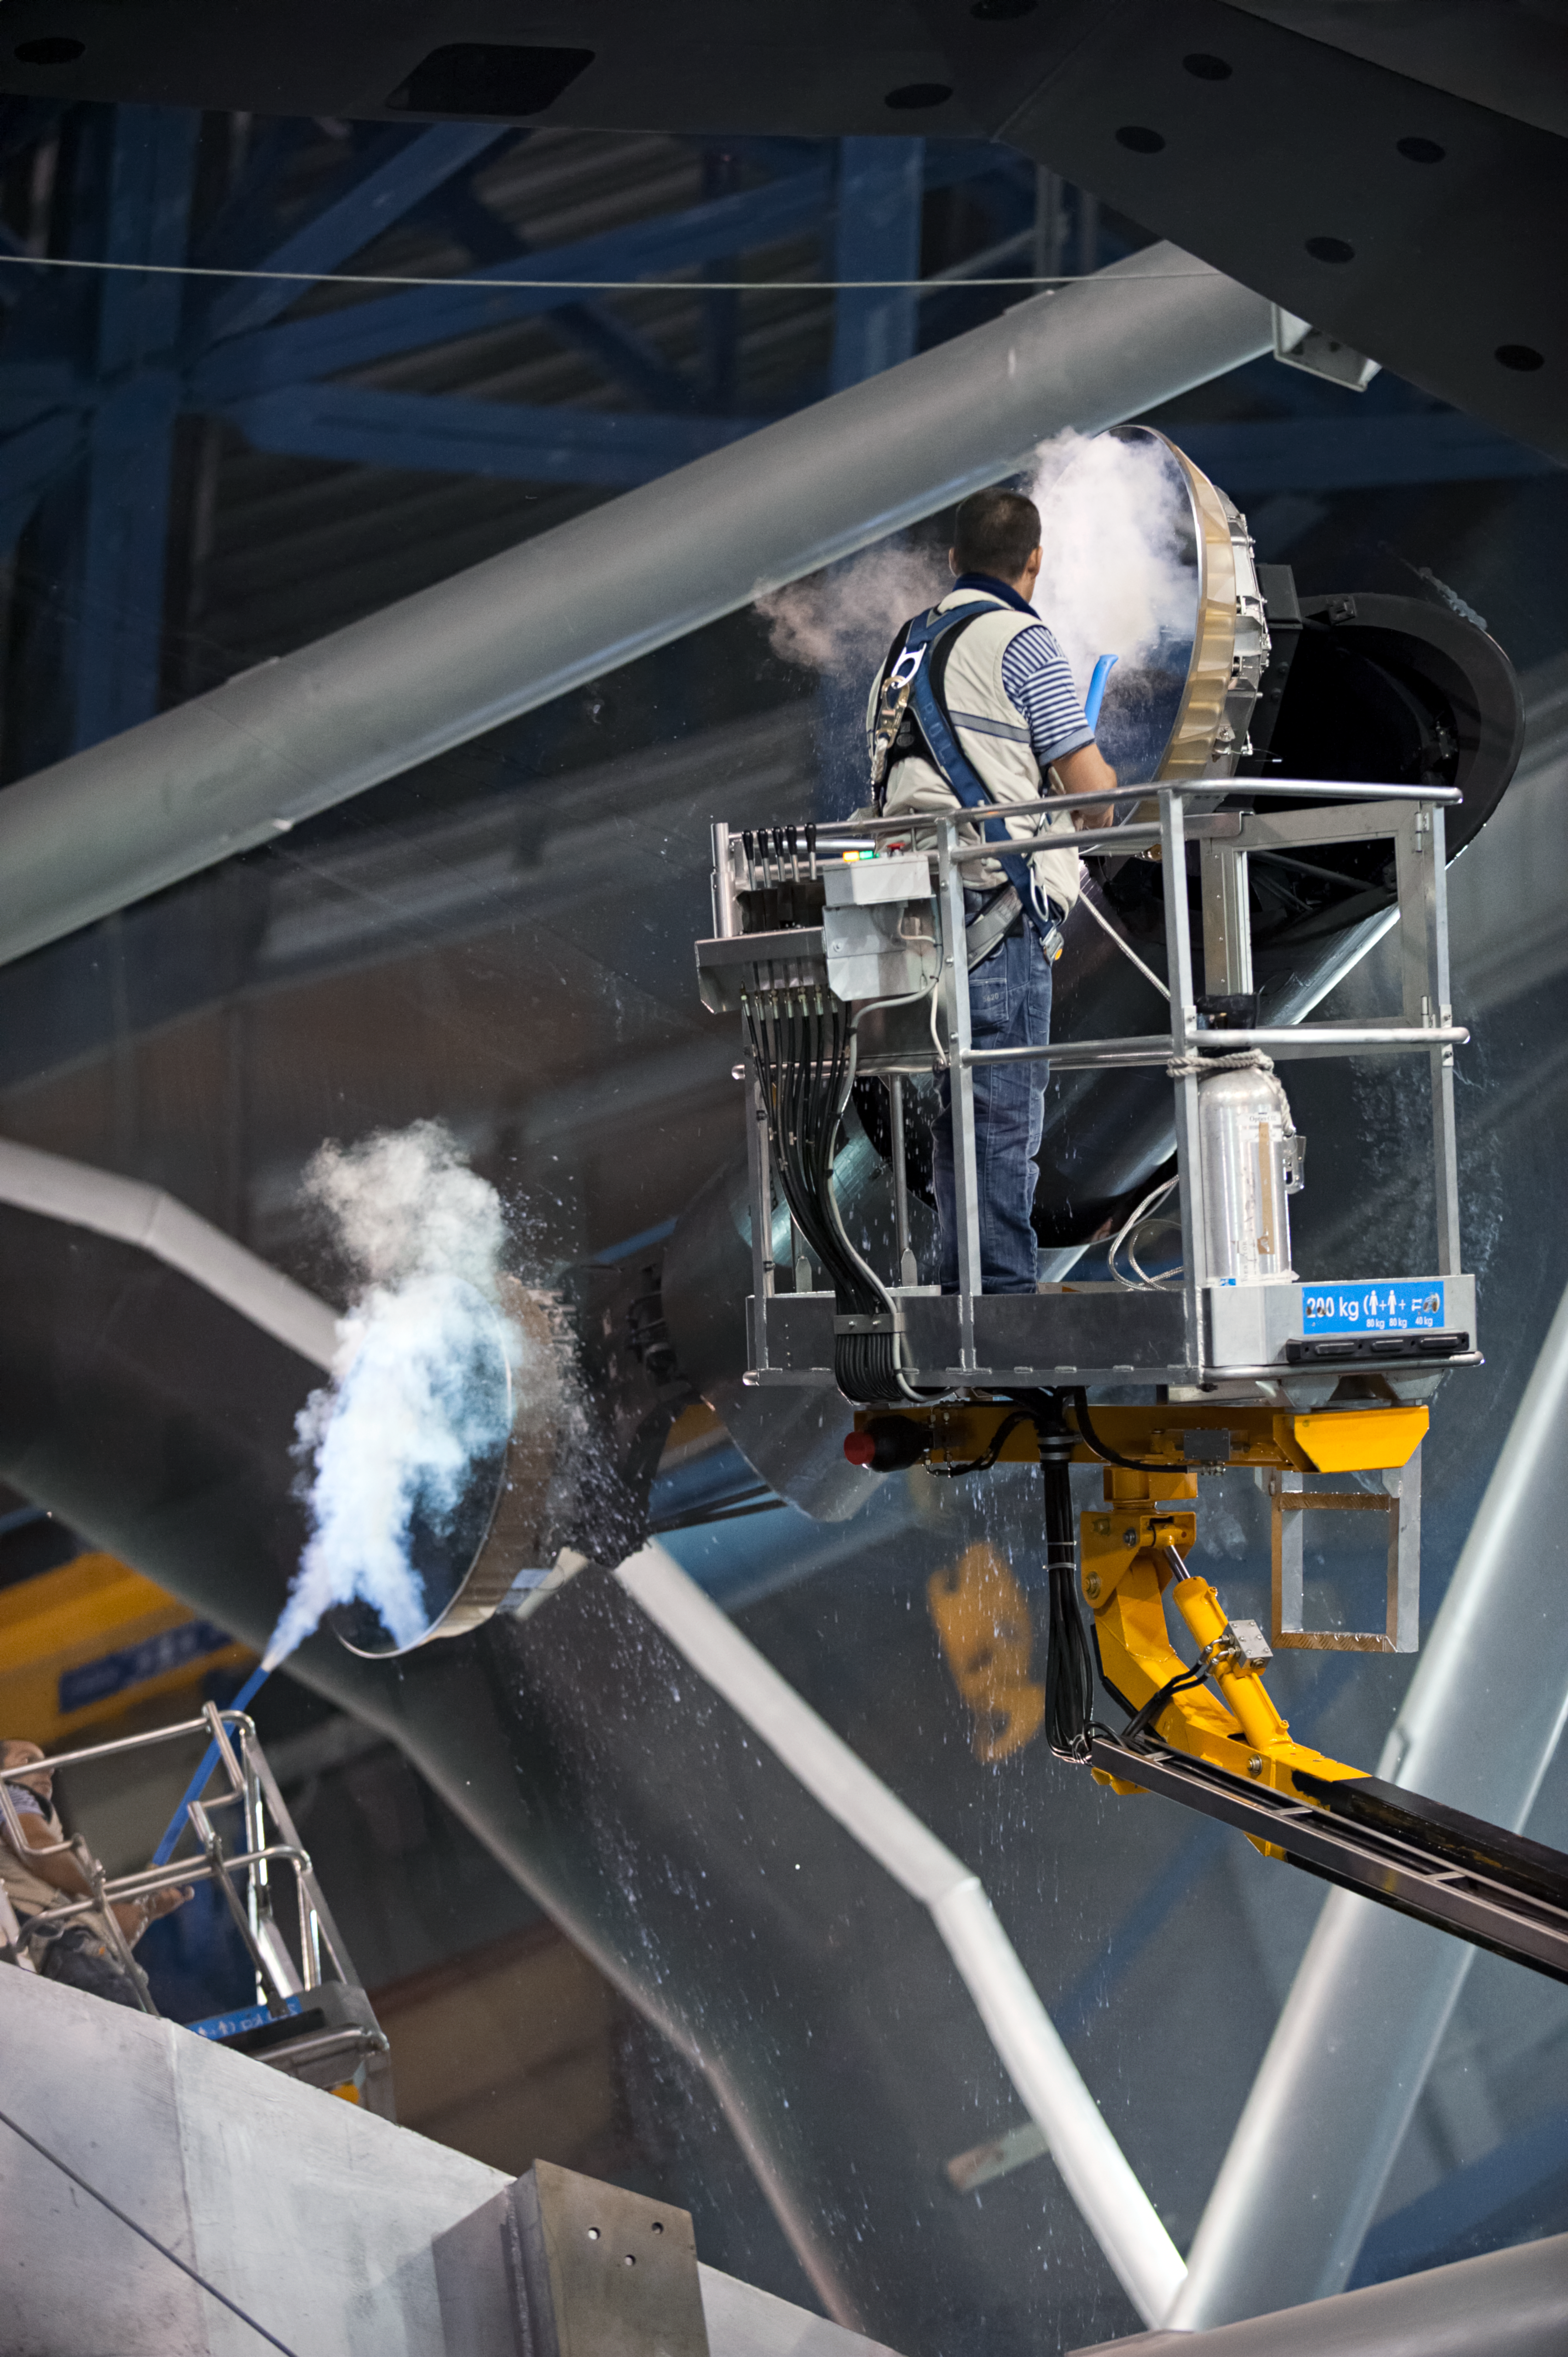

Paranal mirror cleaning

Optical engineer Jaime González cleans the tertiary mirror, M3, inside UT2 "Kueyen" — one of four Unit Telescopes that comprise ESO's Very Large Telescope (VLT), situated at Paranal Observatory in northern Chile.

All of the telescopes' mirrors must occasionally undergo cleaning to ensure the highest quality astronomical images. A simple burst of pressurised carbon dioxide (CO2), seen here as the white cloud, removes unwanted dirt from the mirrors.

Credit: ESO/M. Alexander